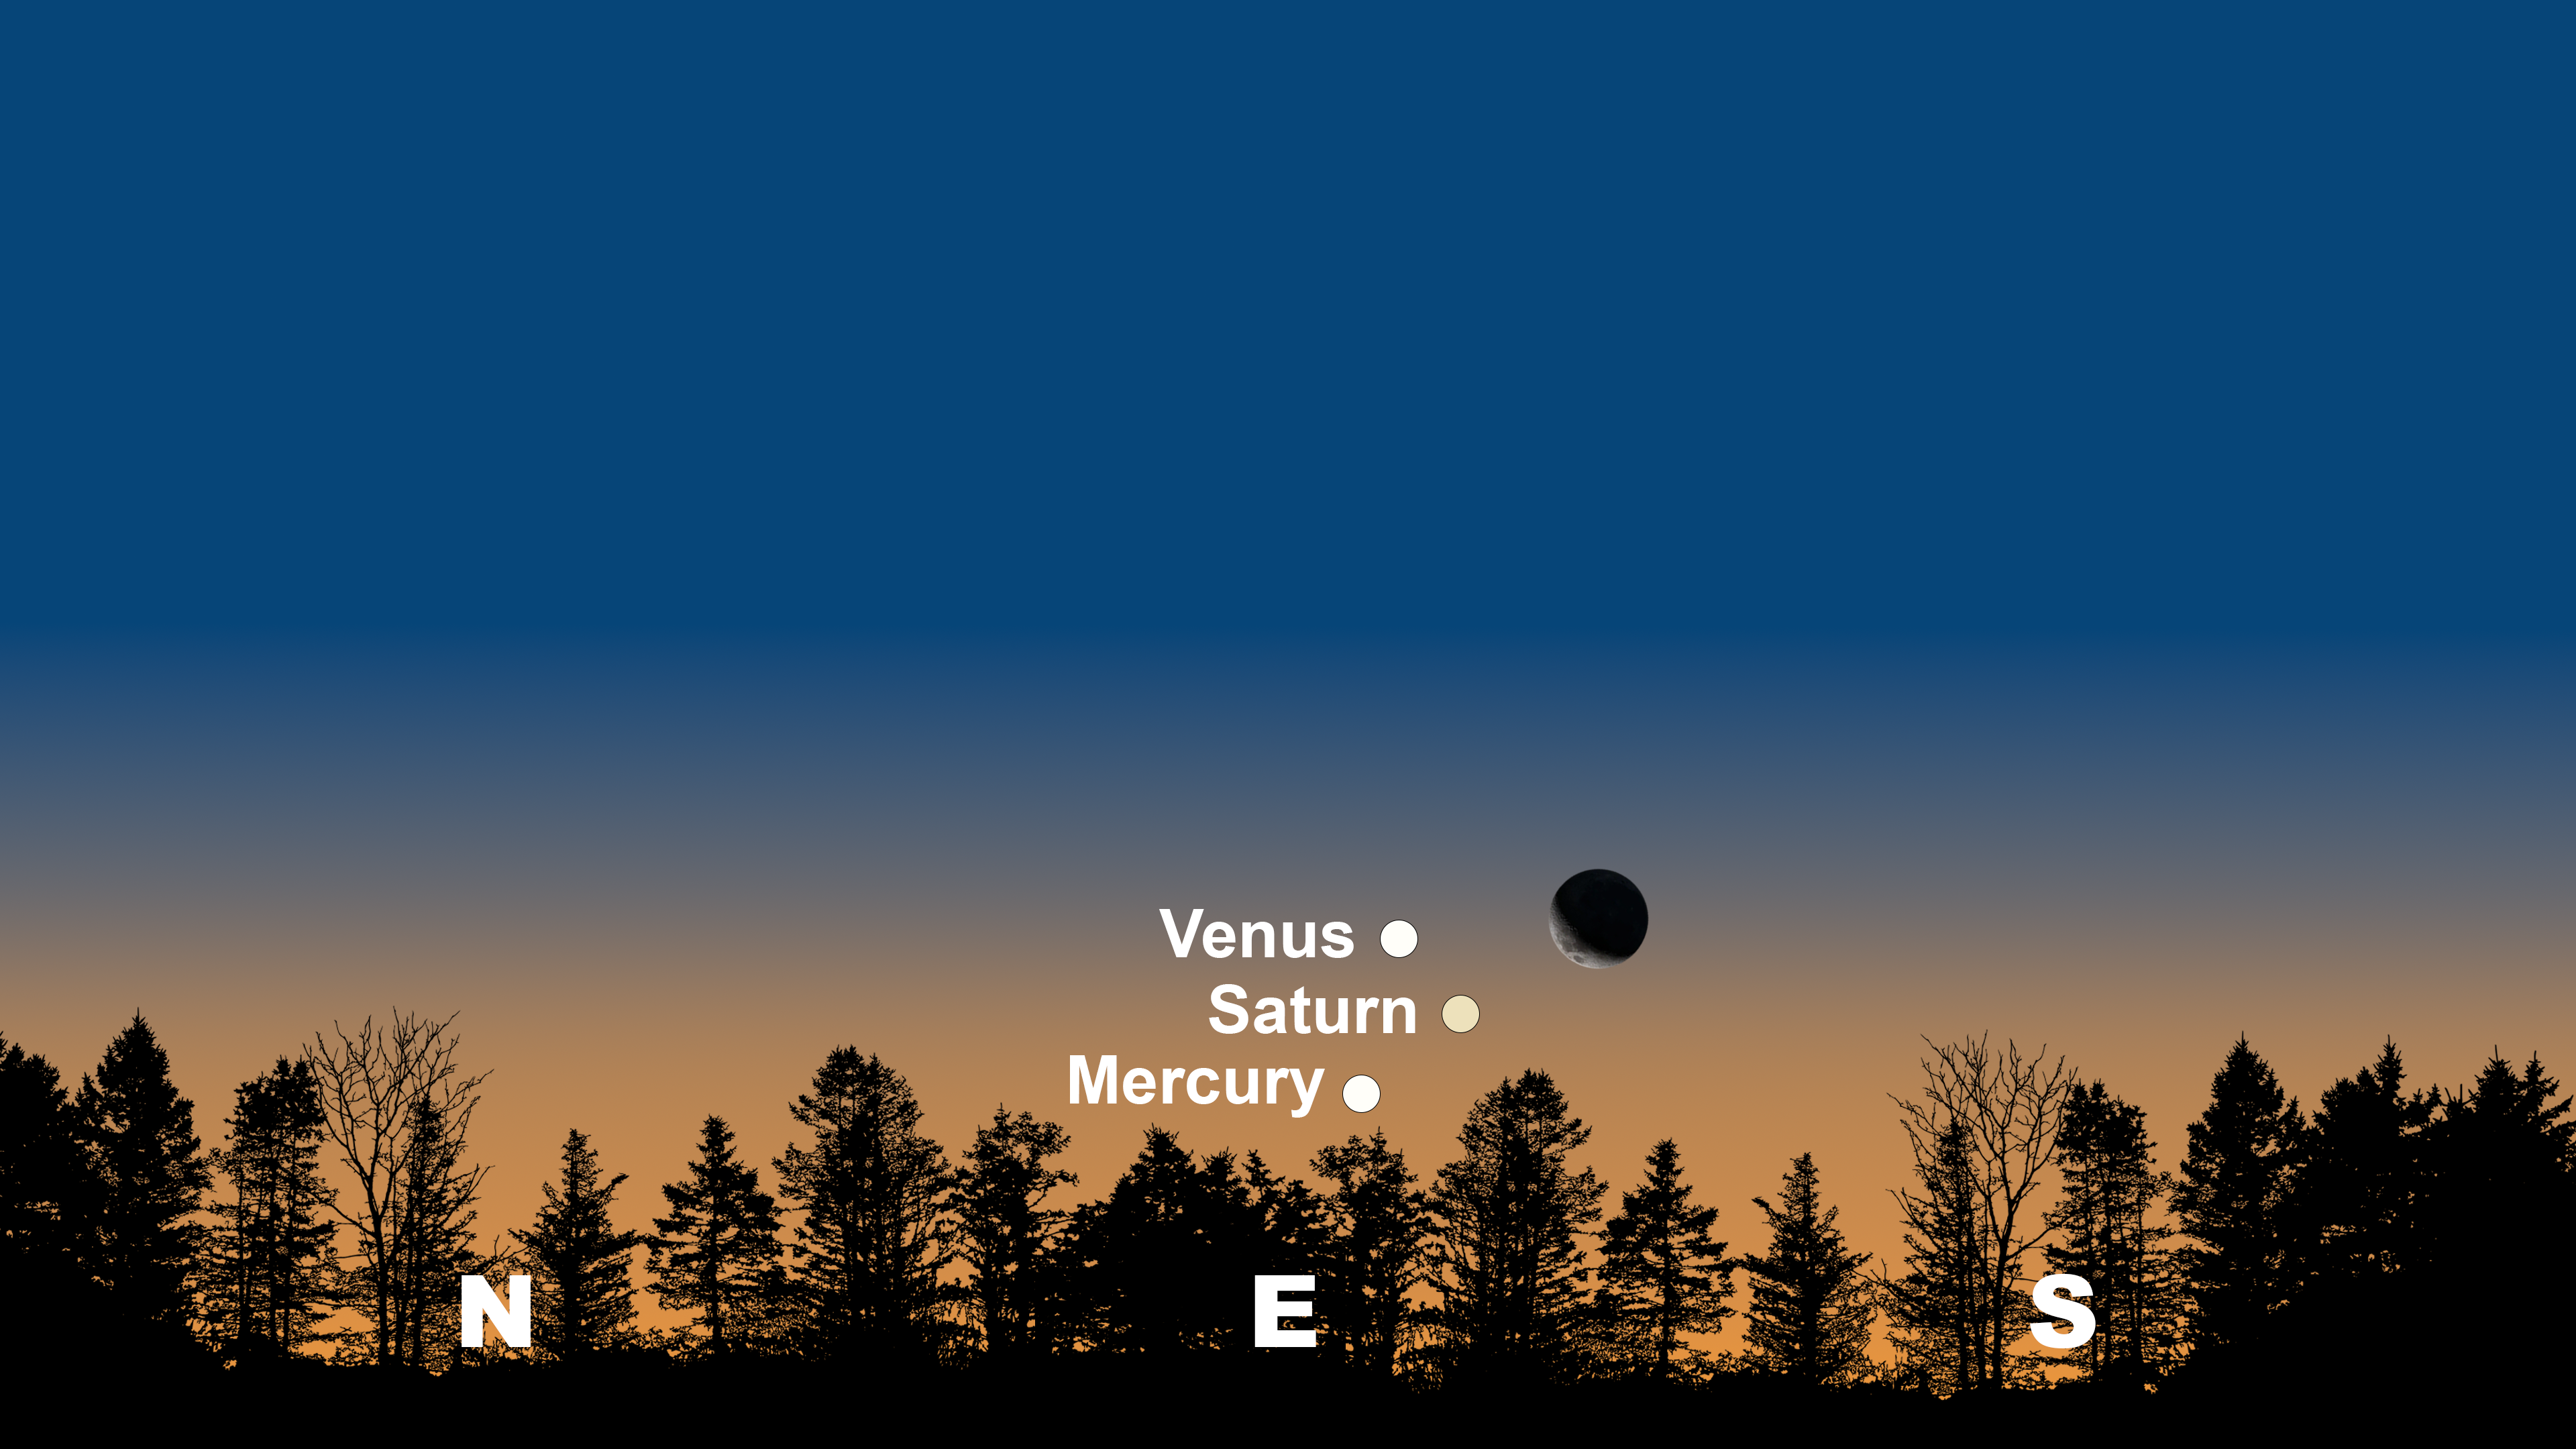

The night sky just before sunrise as seen from Tucson on 24 April.

The night sky just before sunrise as seen from Tucson on 24 April. Hilo and La Serena will have similar views.

Credit: NOIRLab/NSF/AURA/Stellarium/J. Davis